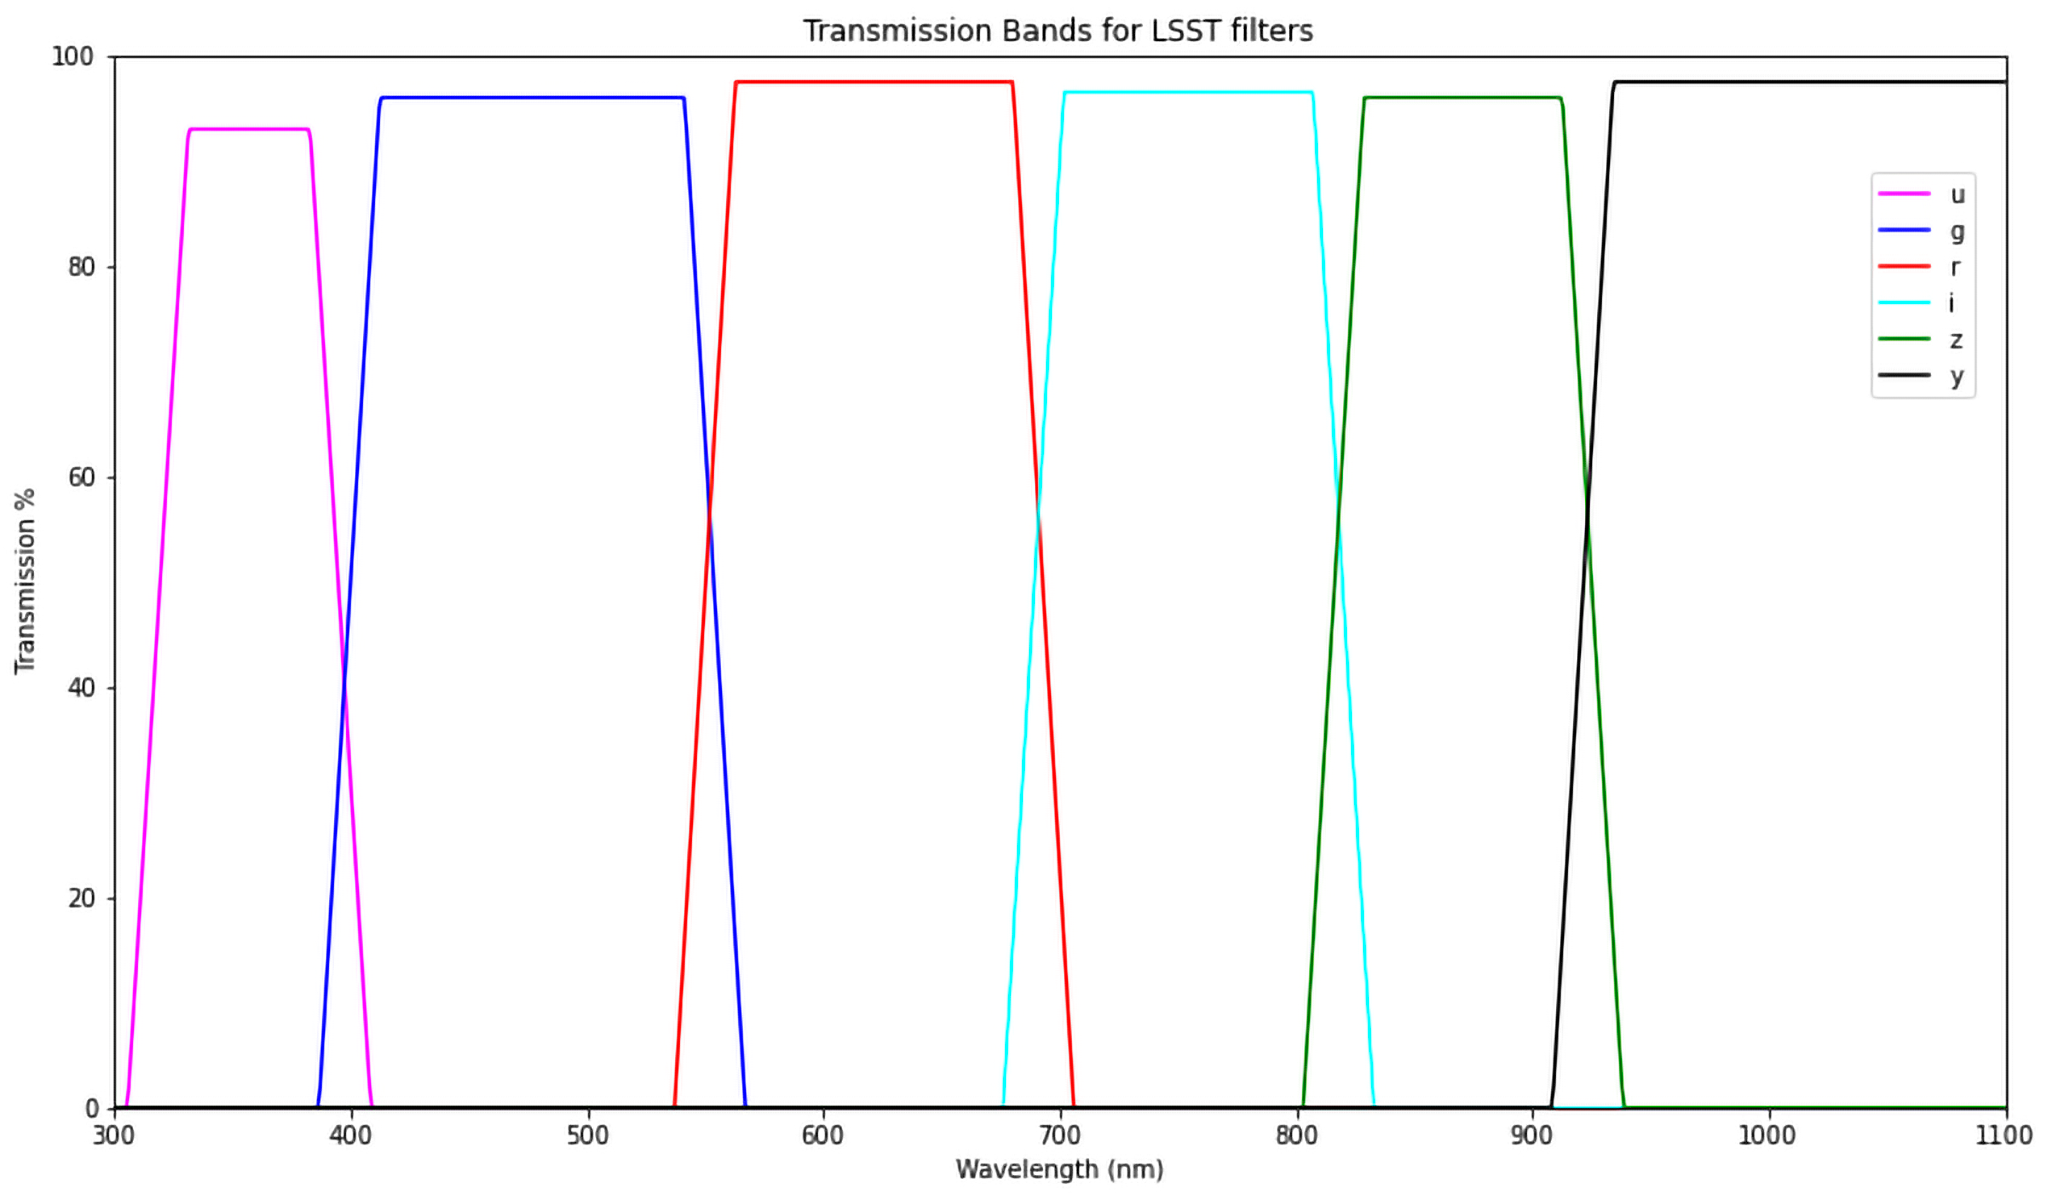

First Filter for LSST Camera

The first completed filter for the Rubin Observatory LSST Camera has arrived at SLAC National Accelerator Laboratory.The r-band filter was delivered to SLAC on March 12th, marking an exciting milestone for the LSST Camera team.

Credit: Travis Lange/SLAC National Accelerator Laboratory/NOIRLab/NSF/AURA